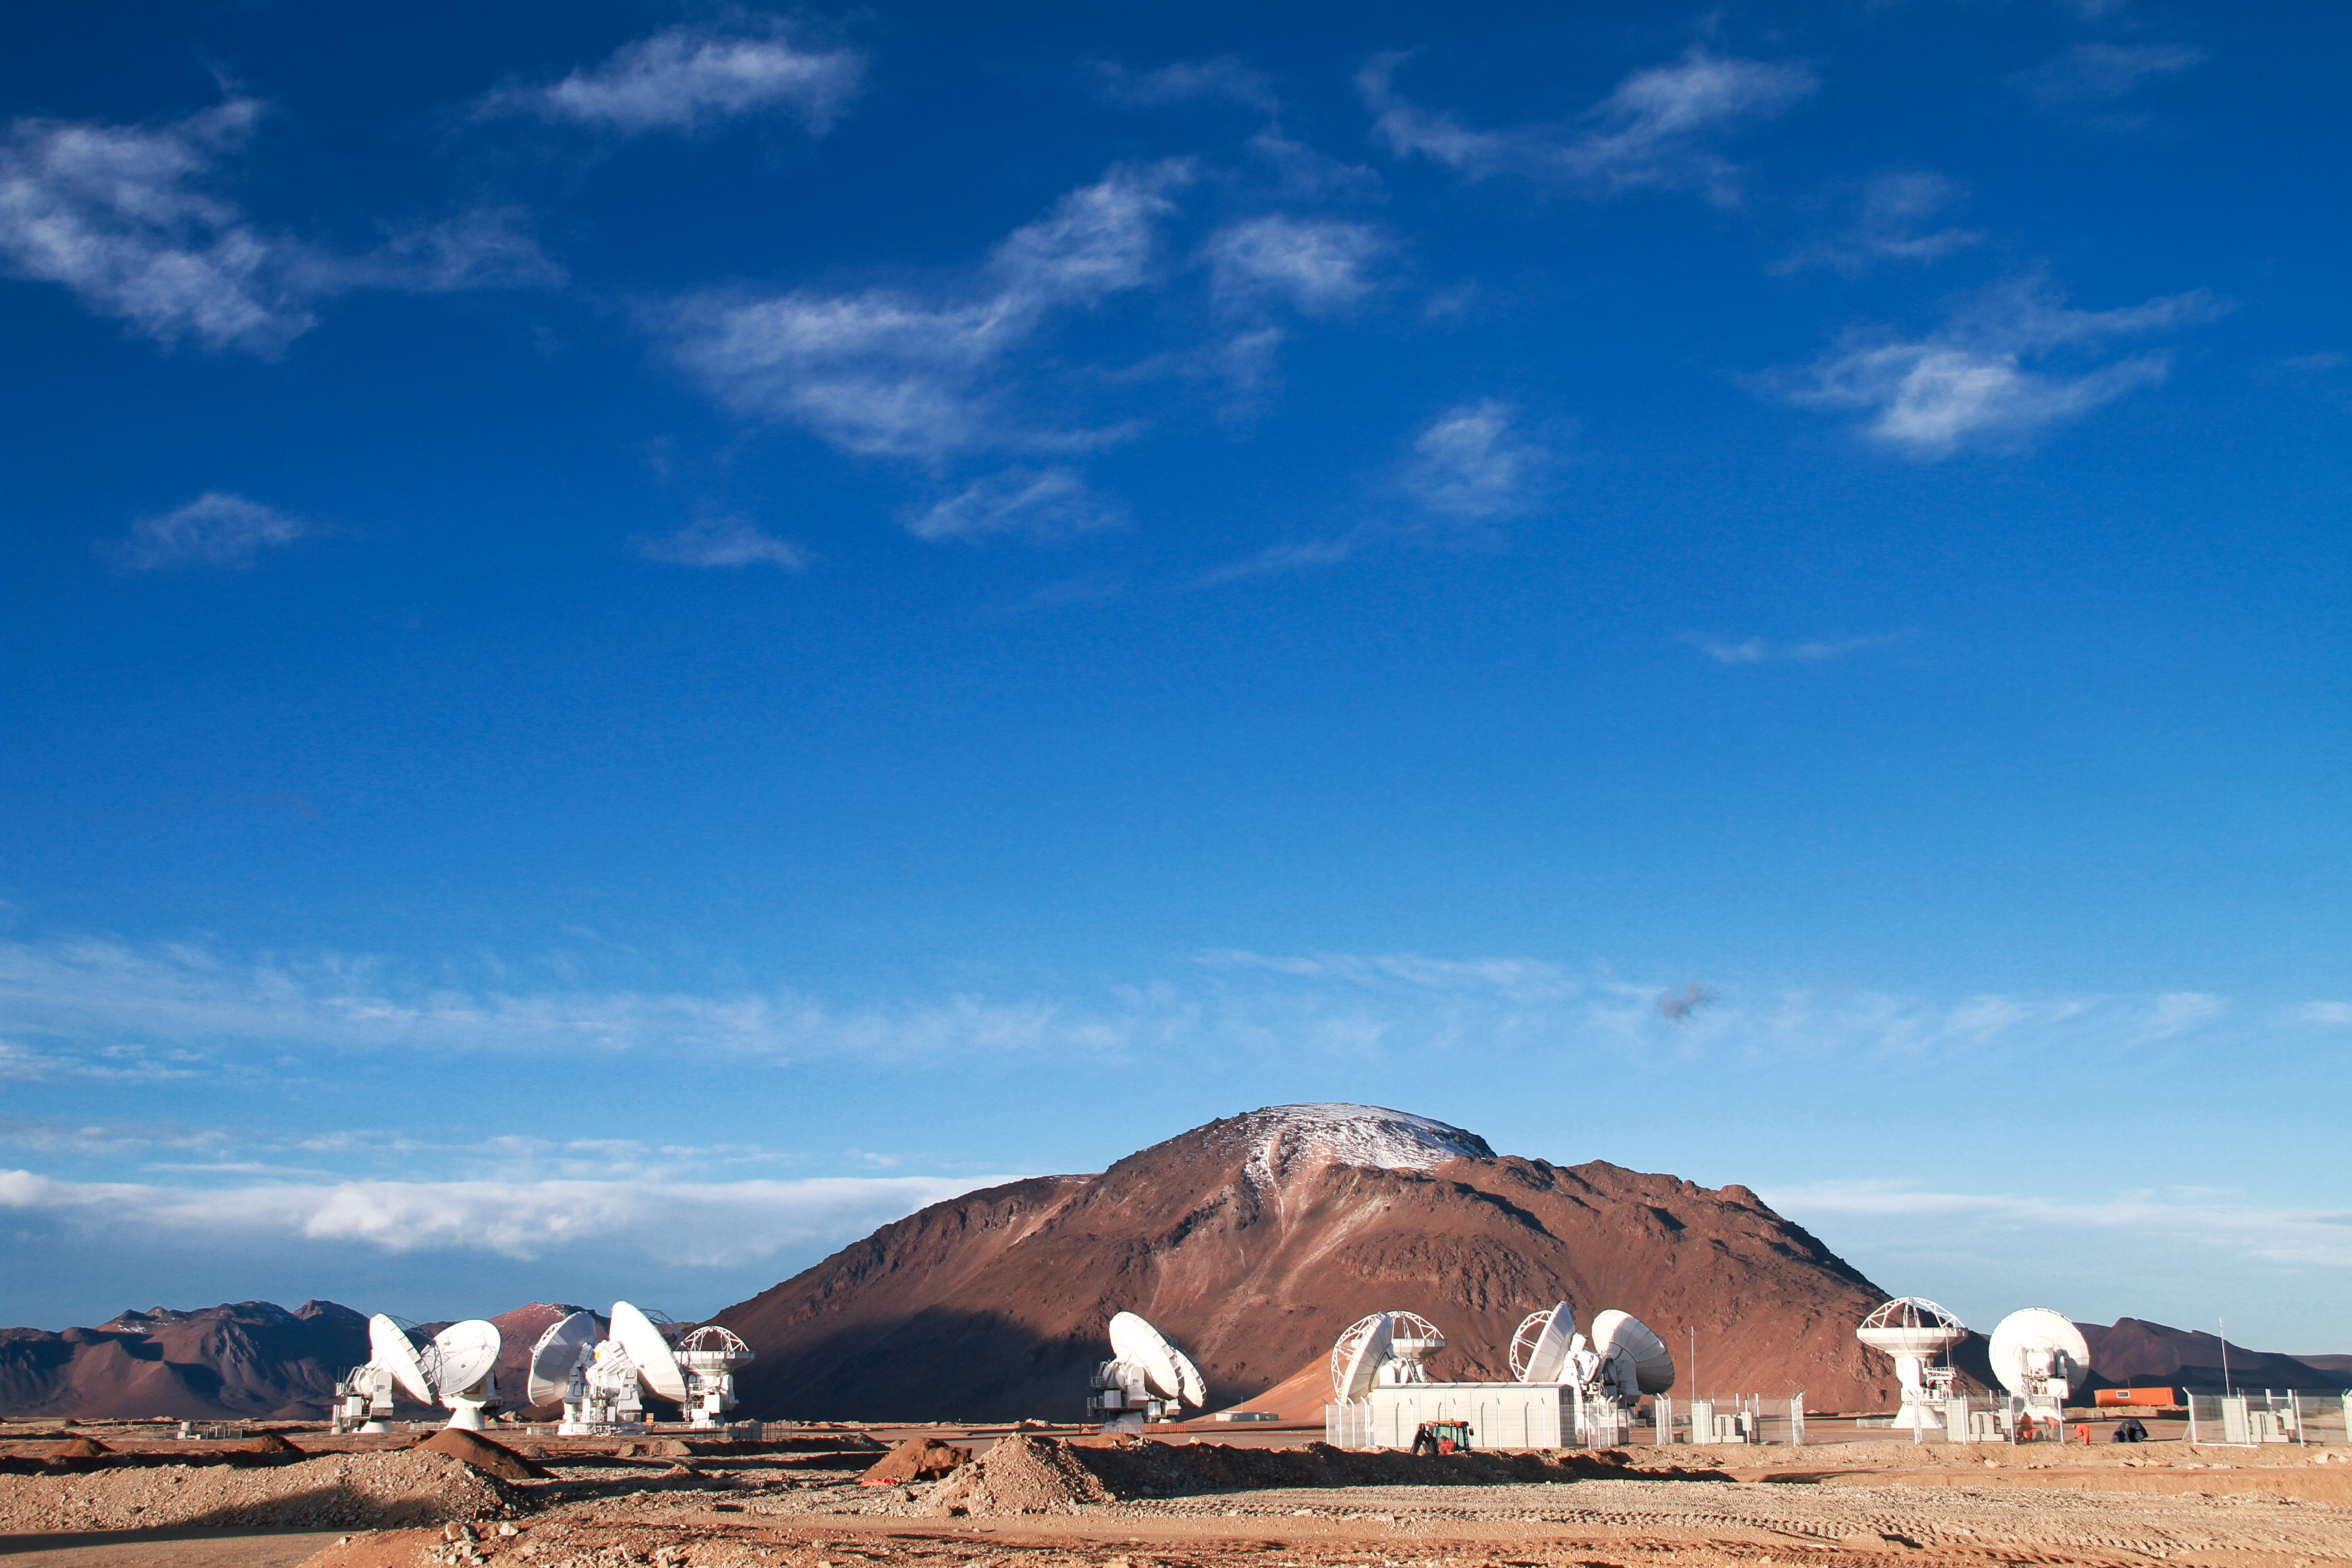

13 antennas at the ALMA AOS

Thirteen 12-metre antennas are positioned at the ALMA Array Operations Site (AOS), in May 2011. The AOS is located at 5000 metres altitude on the Chajnantor plateau. In the background is the 5600-metre-high Cerro Chajnantor.

Credit: ALMA (ESO/NAOJ/NRAO), J. Guarda (ALMA)